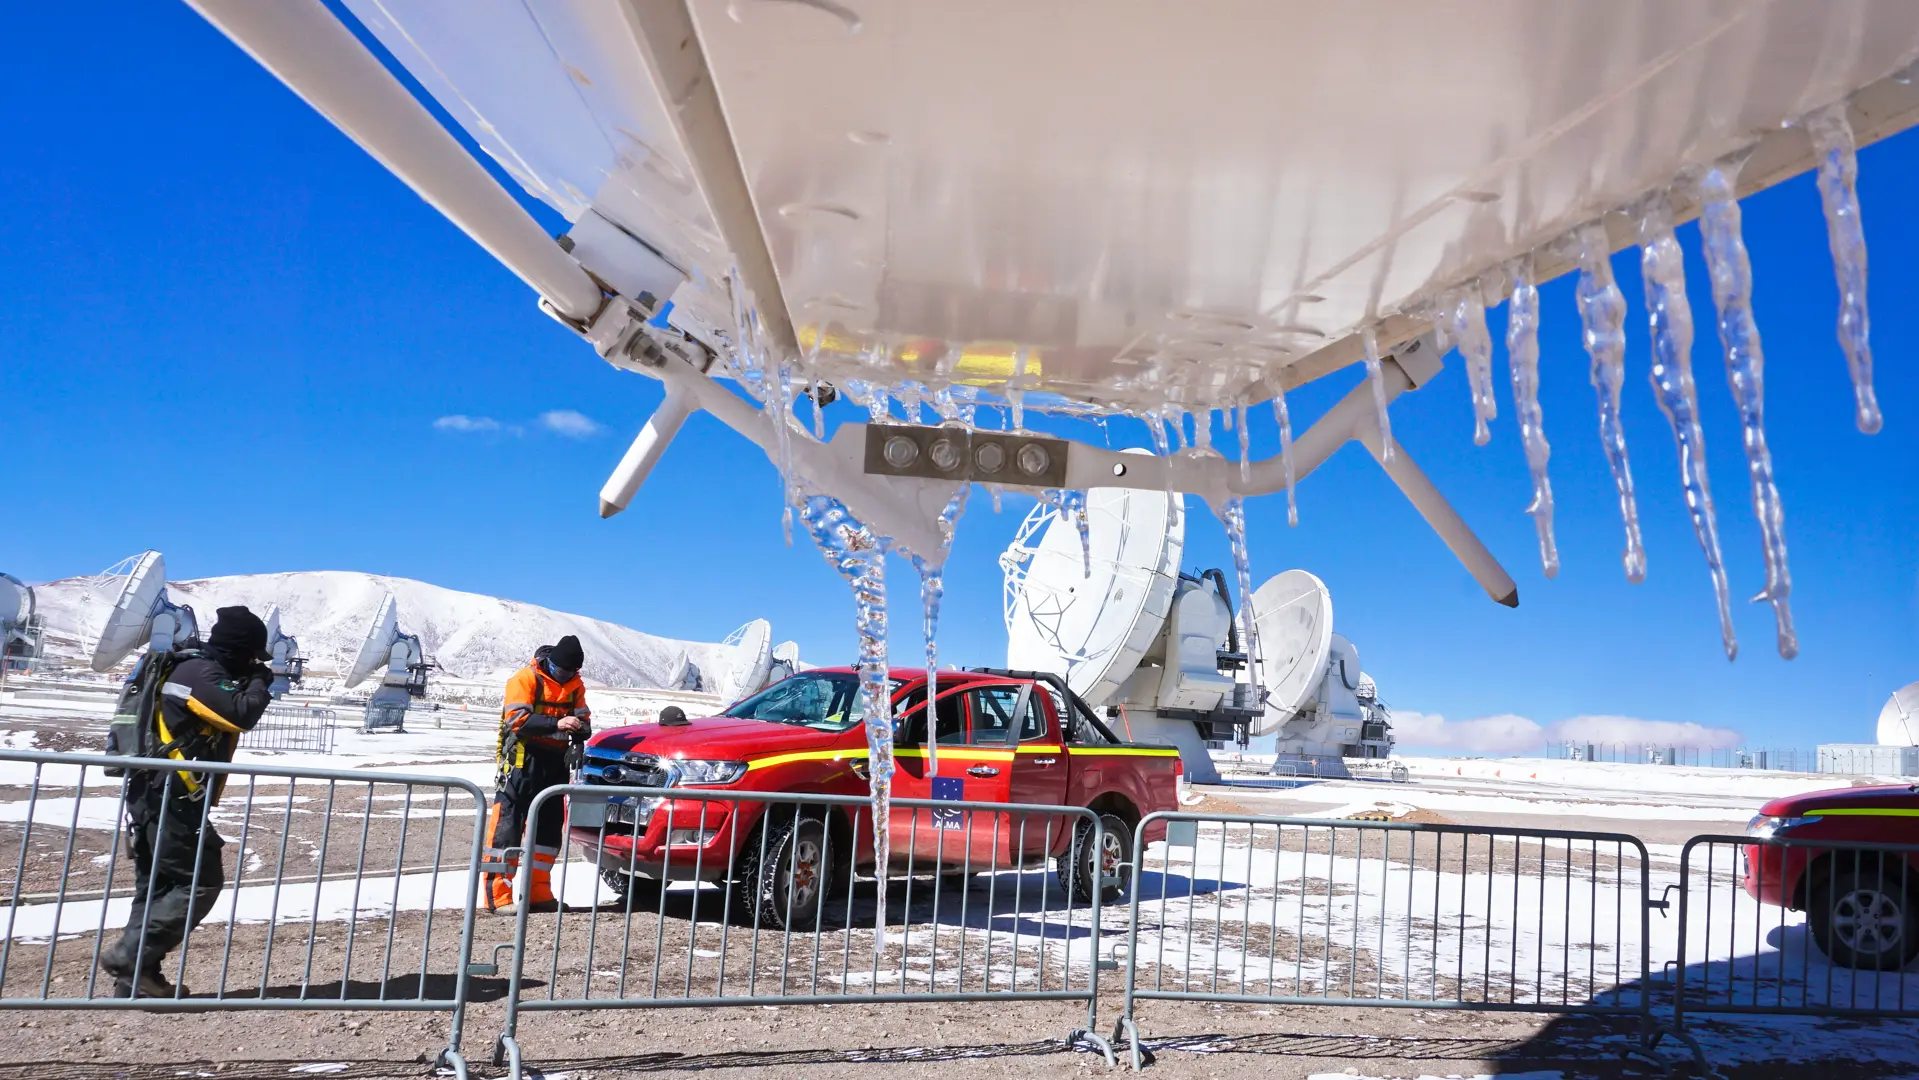

Extreme weather at the high site

Extreme weather at the high site, ice formations on the Antennas.

Credit: Pablo Carrillo - ALMA (ESO/NAOJ/NRAO)